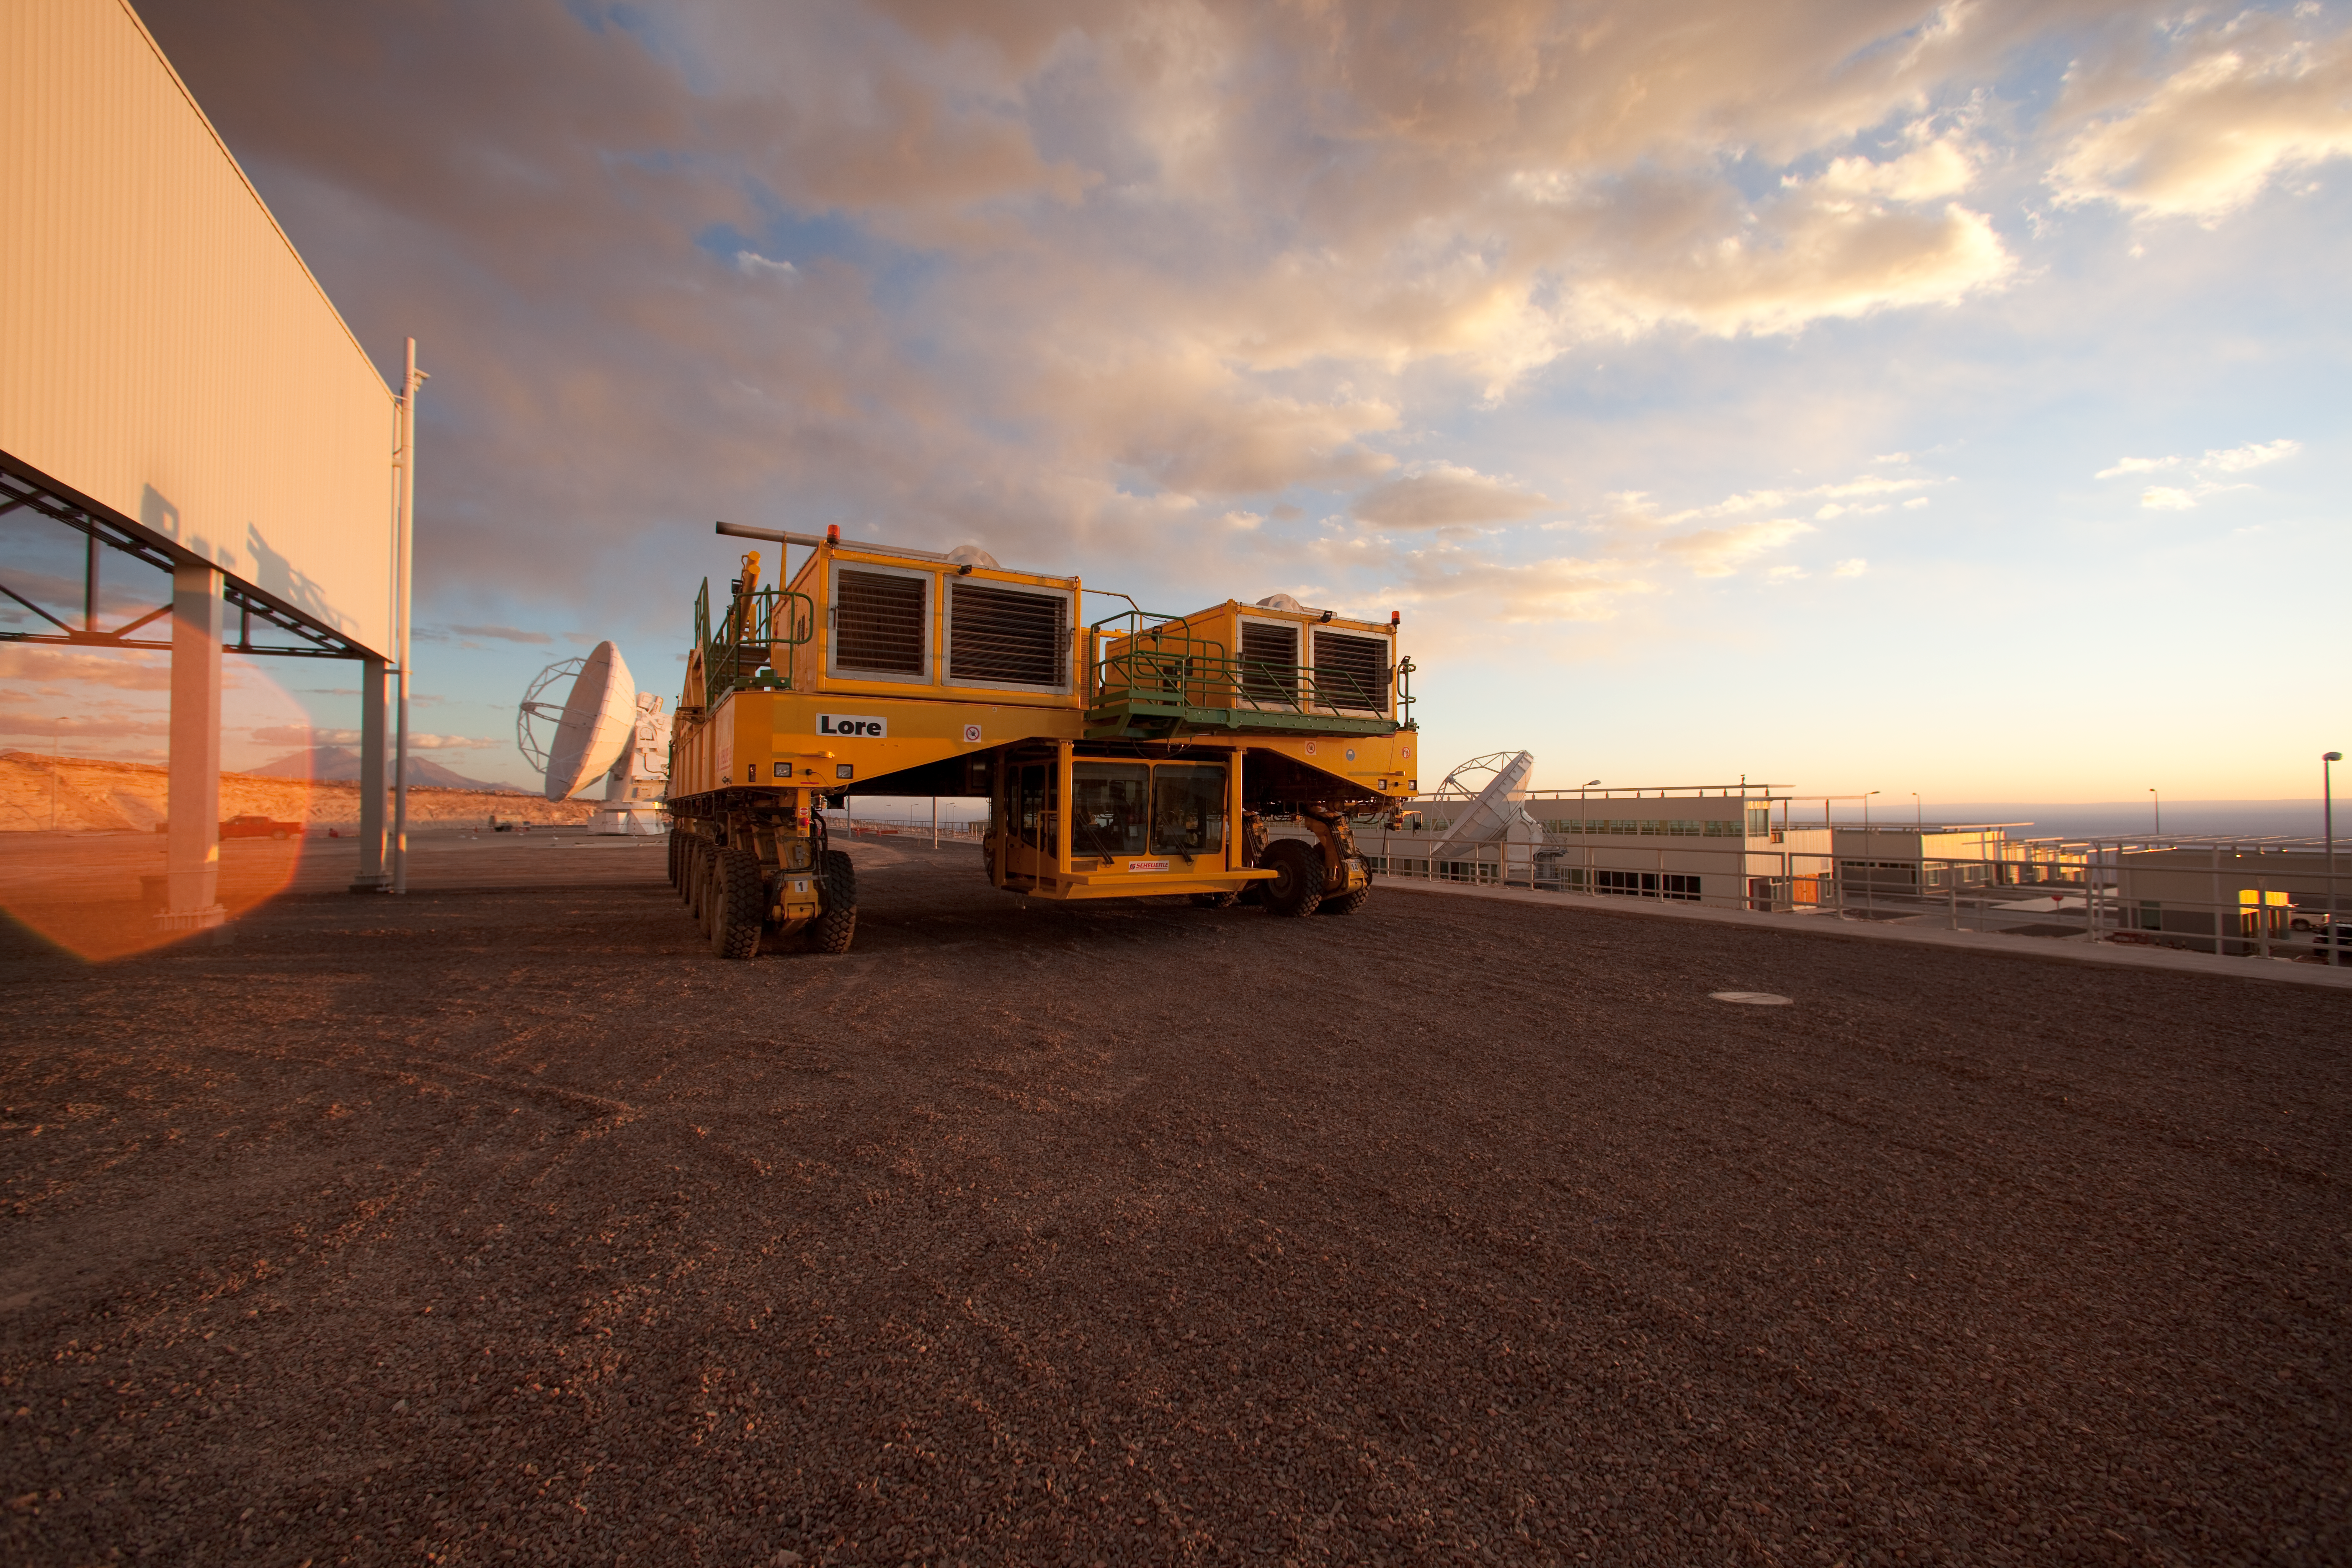

ALMA transporter

One of the ALMA transporters. Image taken in March 2009

Credit: ALMA (ESO/NAOJ/NRAO)